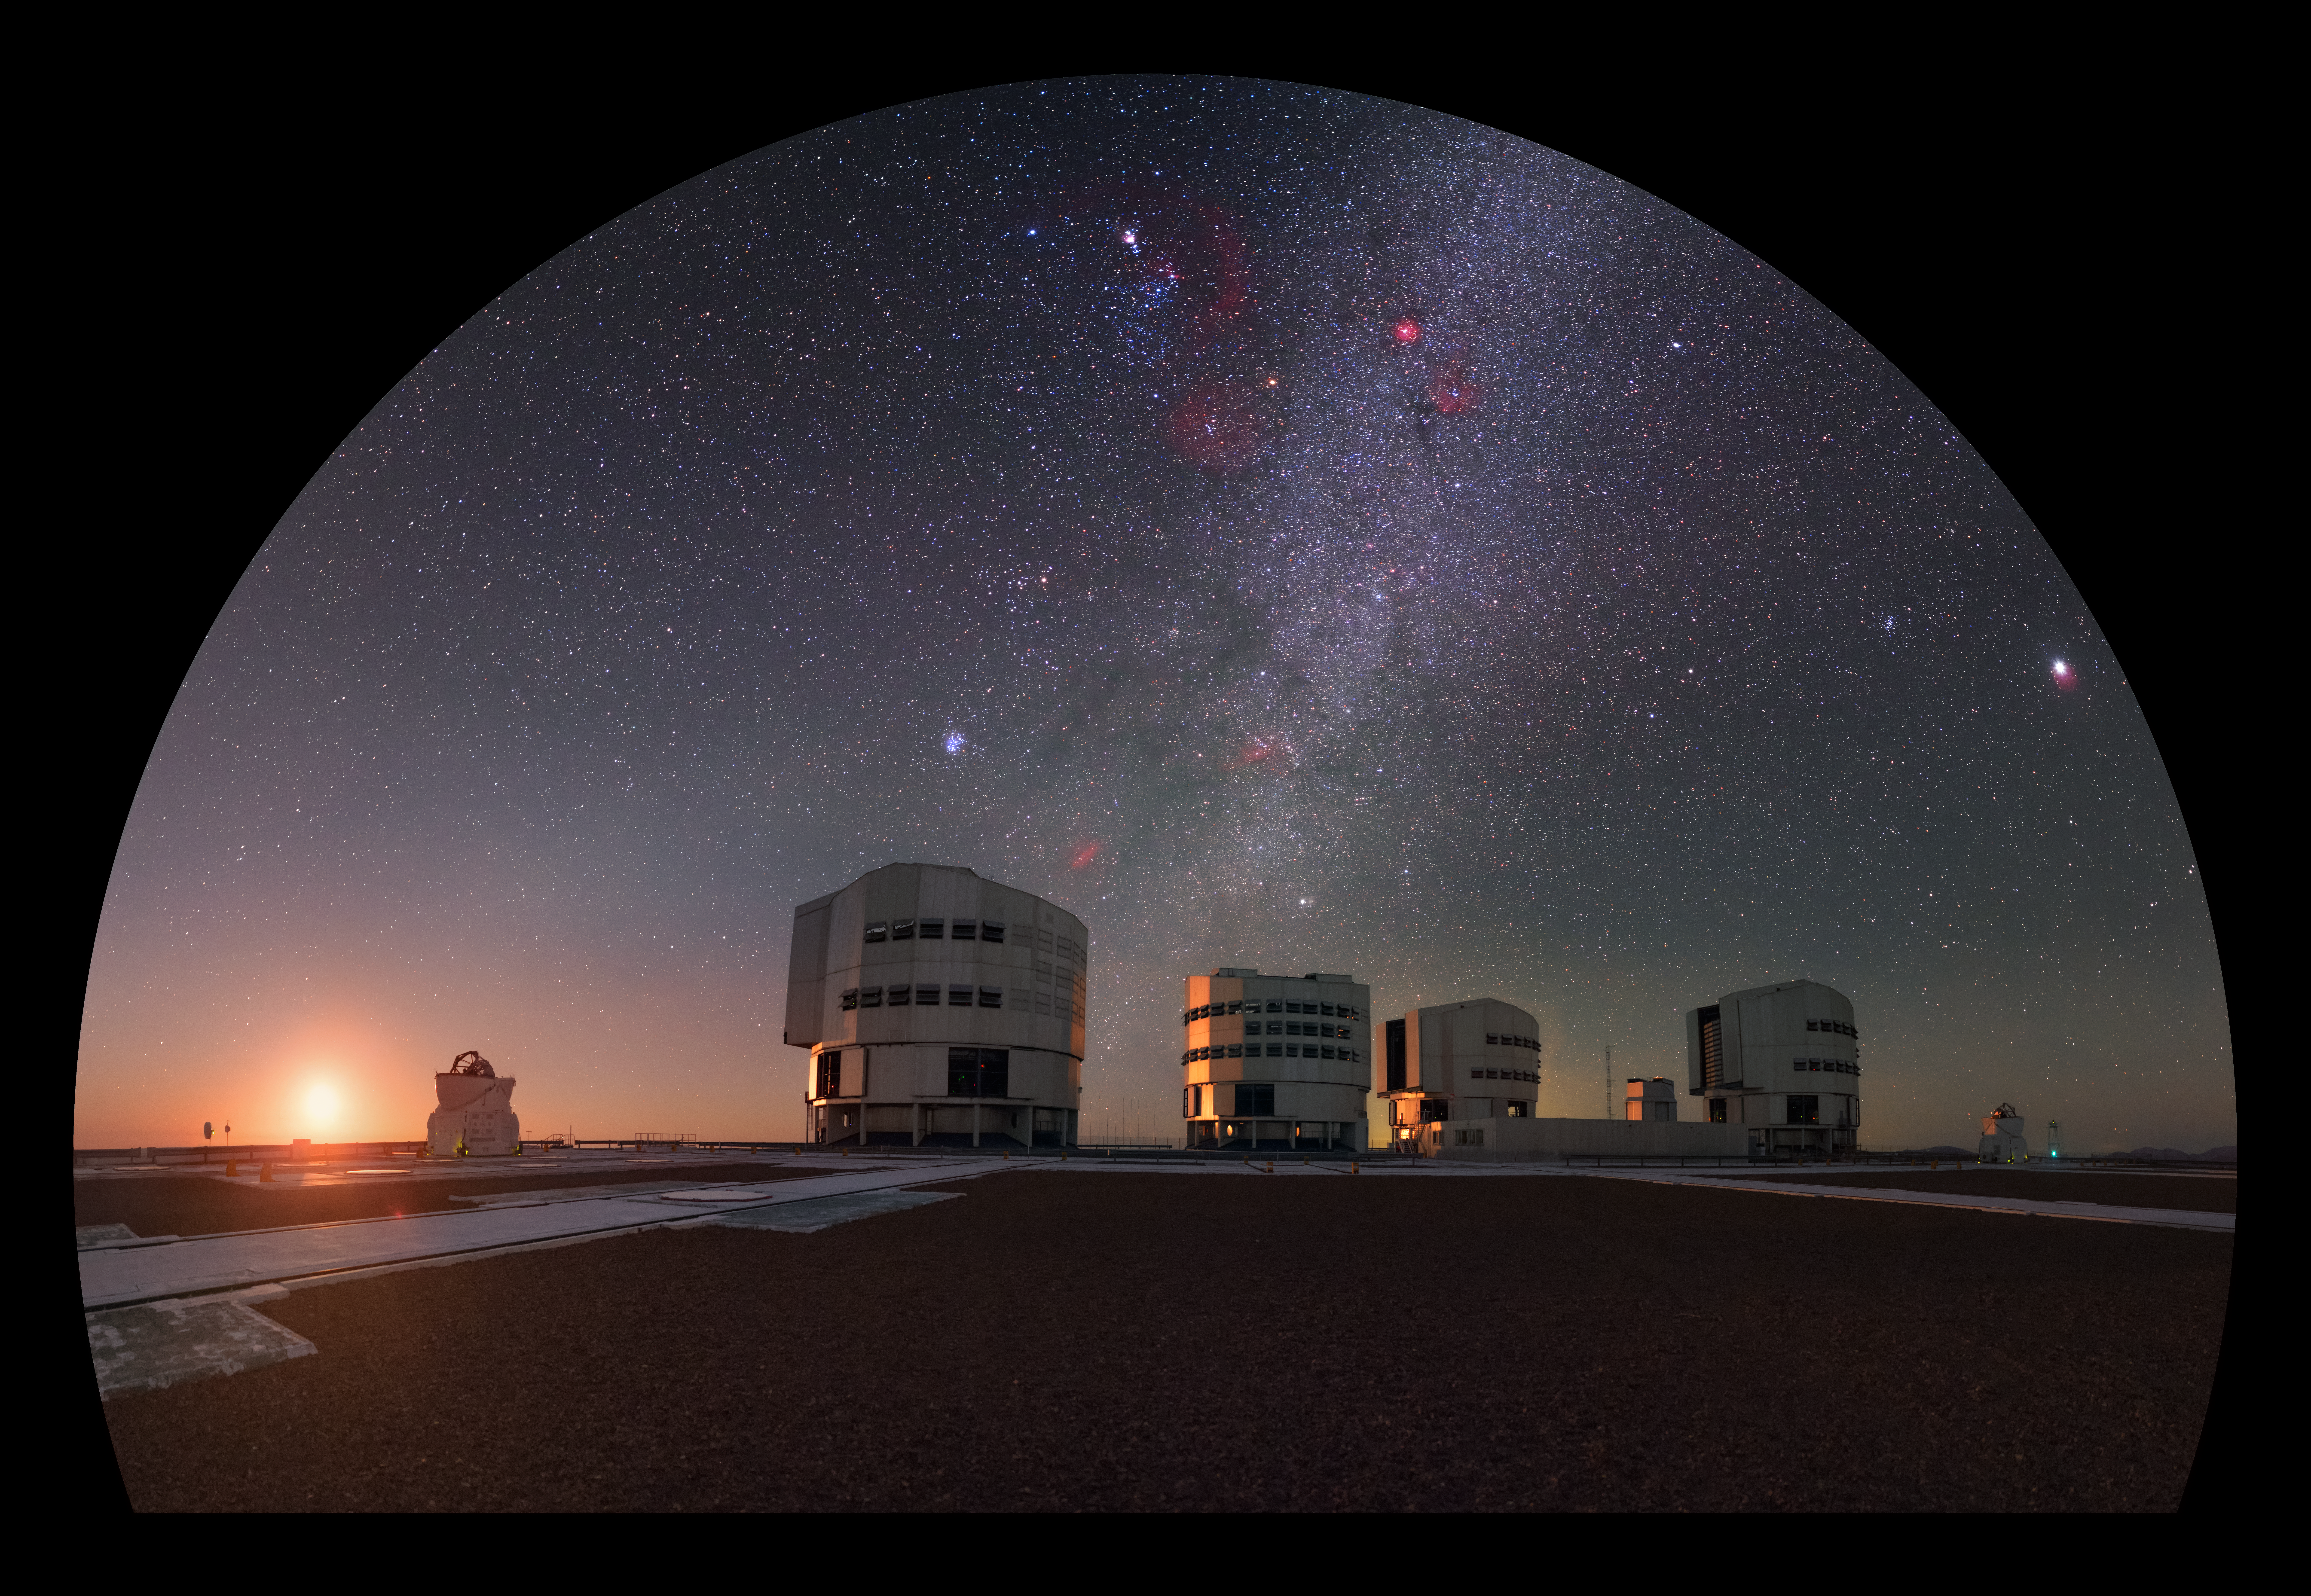

The Moon sets over Paranal

In this view of ESO's Paranal Observatory the Moon is setting at the left and the four Unit Telescopes of the Very Large Telescope appear at the centre. Overhead the Milky Way is visible, flecked with red regions of glowing hydrogen.

Credit: P. Horálek/ESO